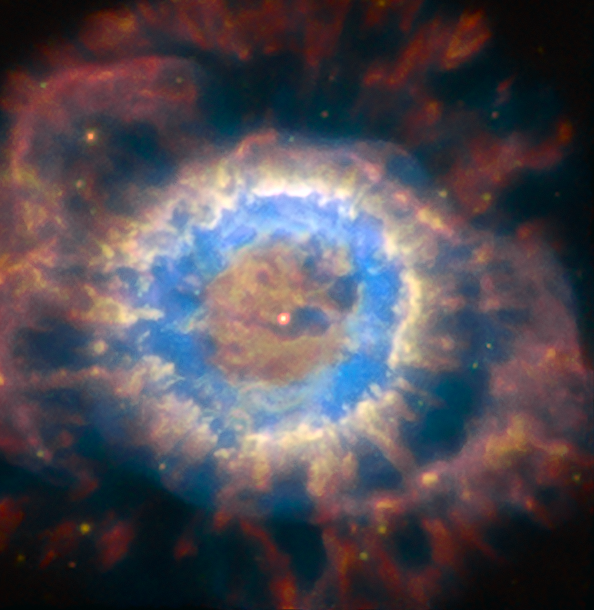

NGC 6369

The image depicts the true power of the Adaptive Optics Facility (AOF), revealing much finer details in the faint planetary nebula structure. This image is part of an image comparison.

Credit: ESO/P. Weilbacher